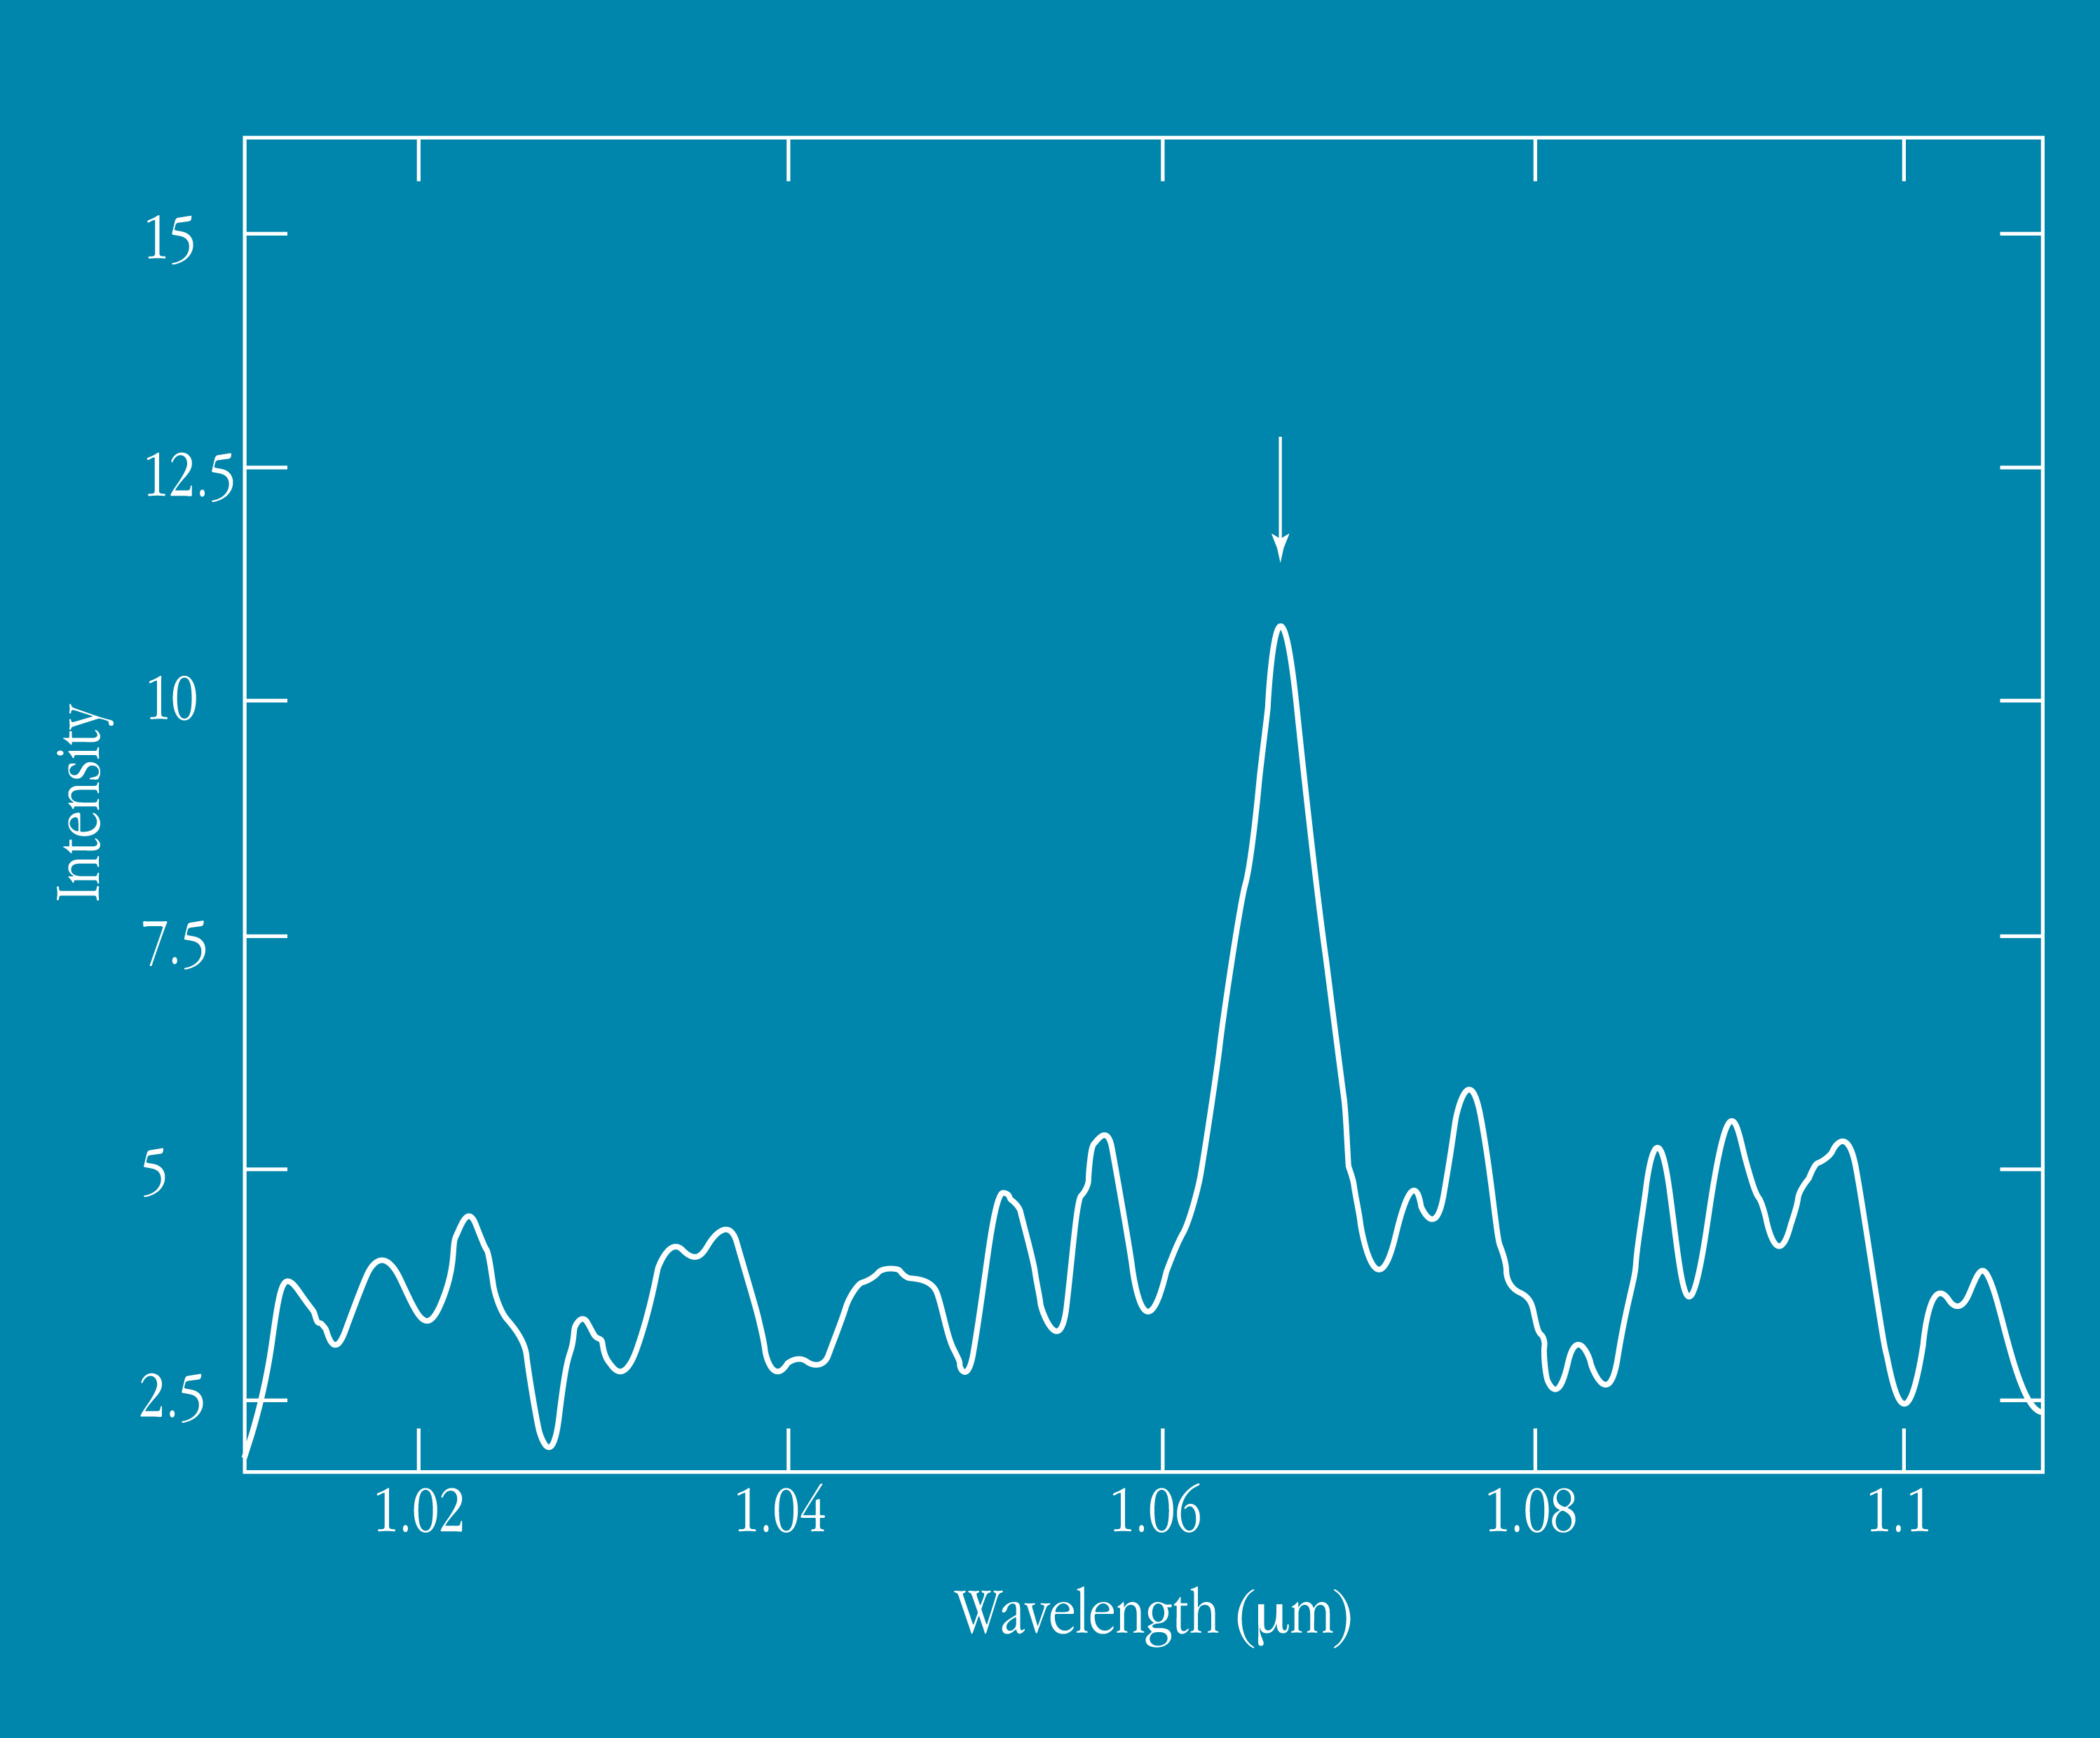

Starforming galaxy at redshift 0.62

This image is an infrared spectrum showing the Hydrogen-alpha (0.6563µm) emission line (indicated with an arrow), shifted to 1.06µm in a star-forming galaxy at redshift z = 0.62, discovered in the CFRS survey. The total integration time with ISAAC was only 1 hour.

Credit: ESO